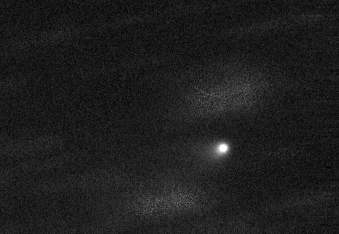

Image of Comet 67P

All of the images shown in geminiann14012b were “stacked” in this image of Comet 67P. Background stars are expanded and fuzzy due to the use of a “median” filter when stacking the images while keeping the comet centered

Credit: International Gemini Observatory/NOIRLab/NSF/AURA